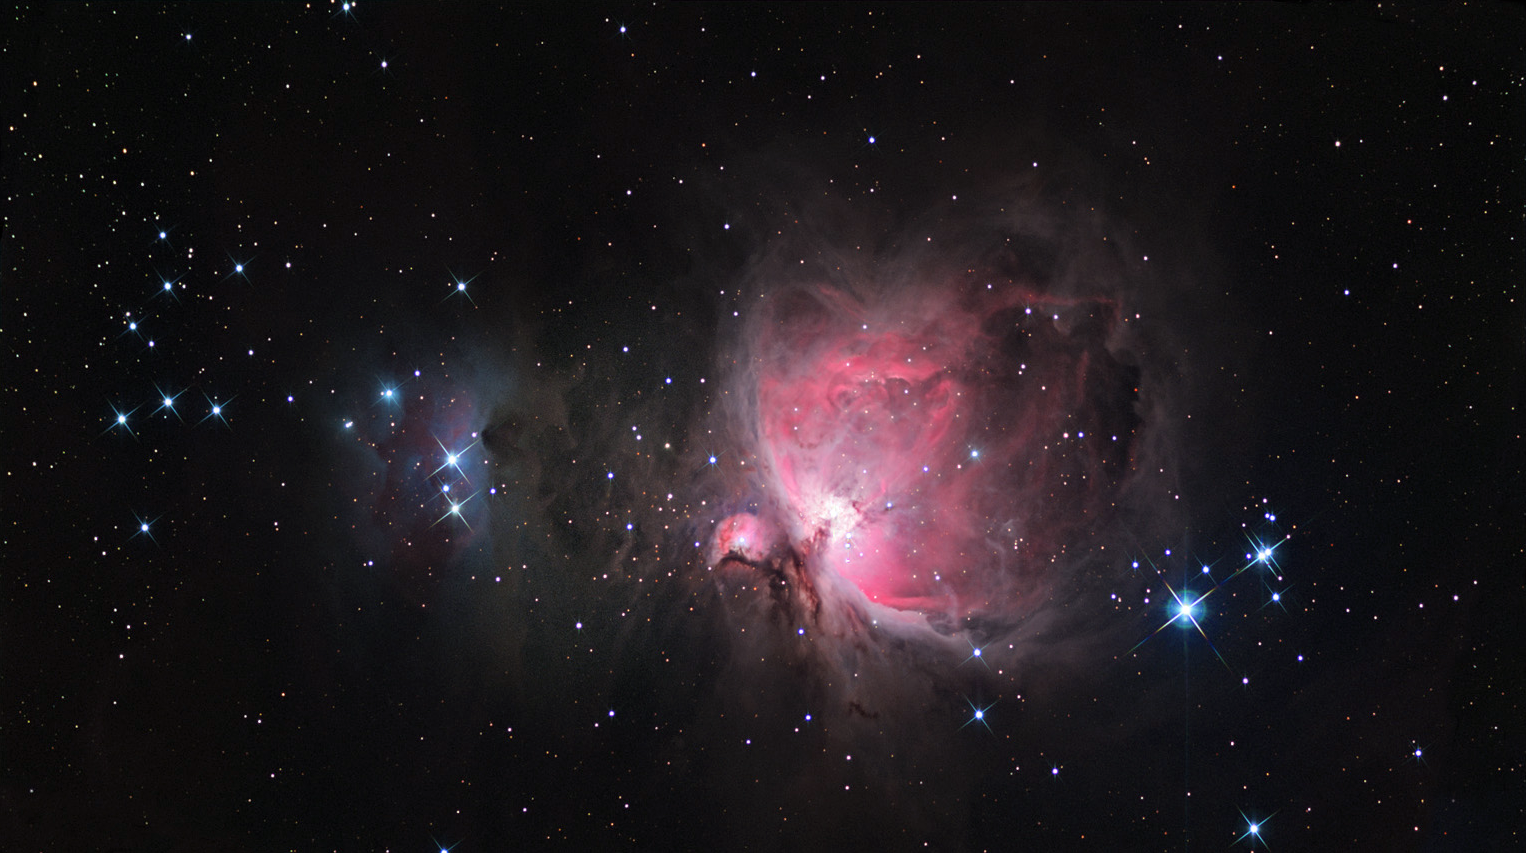

M42: The Orion Nebula Wide

The most famous of all nebulae. Galileo missed this object entirely, but William Herschel had the eerie foresight to call it "the chaotic material of future suns."It's a star forming region all right, one of the closest at a mere 1600 lightyears. There is enough material here for 10,000 stars like the sun. The bright central region is an irregular cloud about six lightyears across. Four stars in the center (the Trapezium) have recently formed and provide the energy to light up the nebula.You can find this object in the Sword of Orion, just under the three famous belt stars. Binoculars are enough.

This image was taken as part of Advanced Observing Program (AOP) program at Kitt Peak Visitor Center during 2014.

Credit: KPNO/NOIRLab/NSF/AURA/Ryan Steinberg and Family/Adam Block